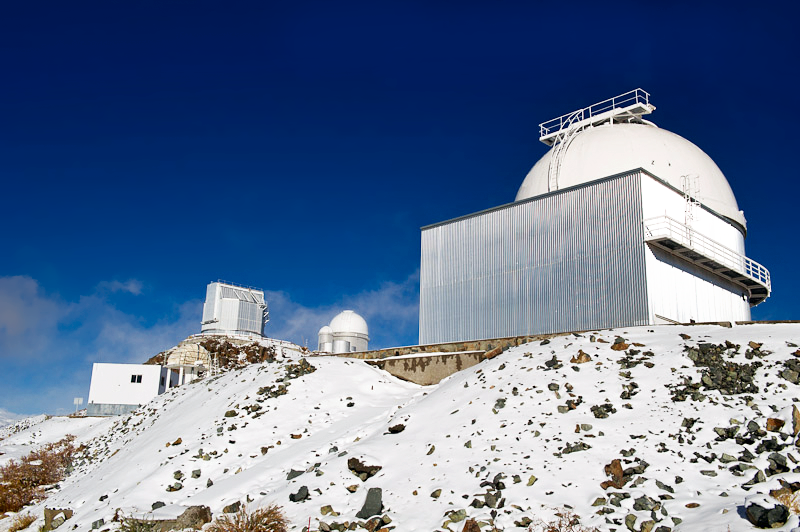

Three telescopes at La Silla

A view incorporating three telescopes at La Silla observatory.

Credit: ESO/José Francisco Salgado (josefrancisco.org)